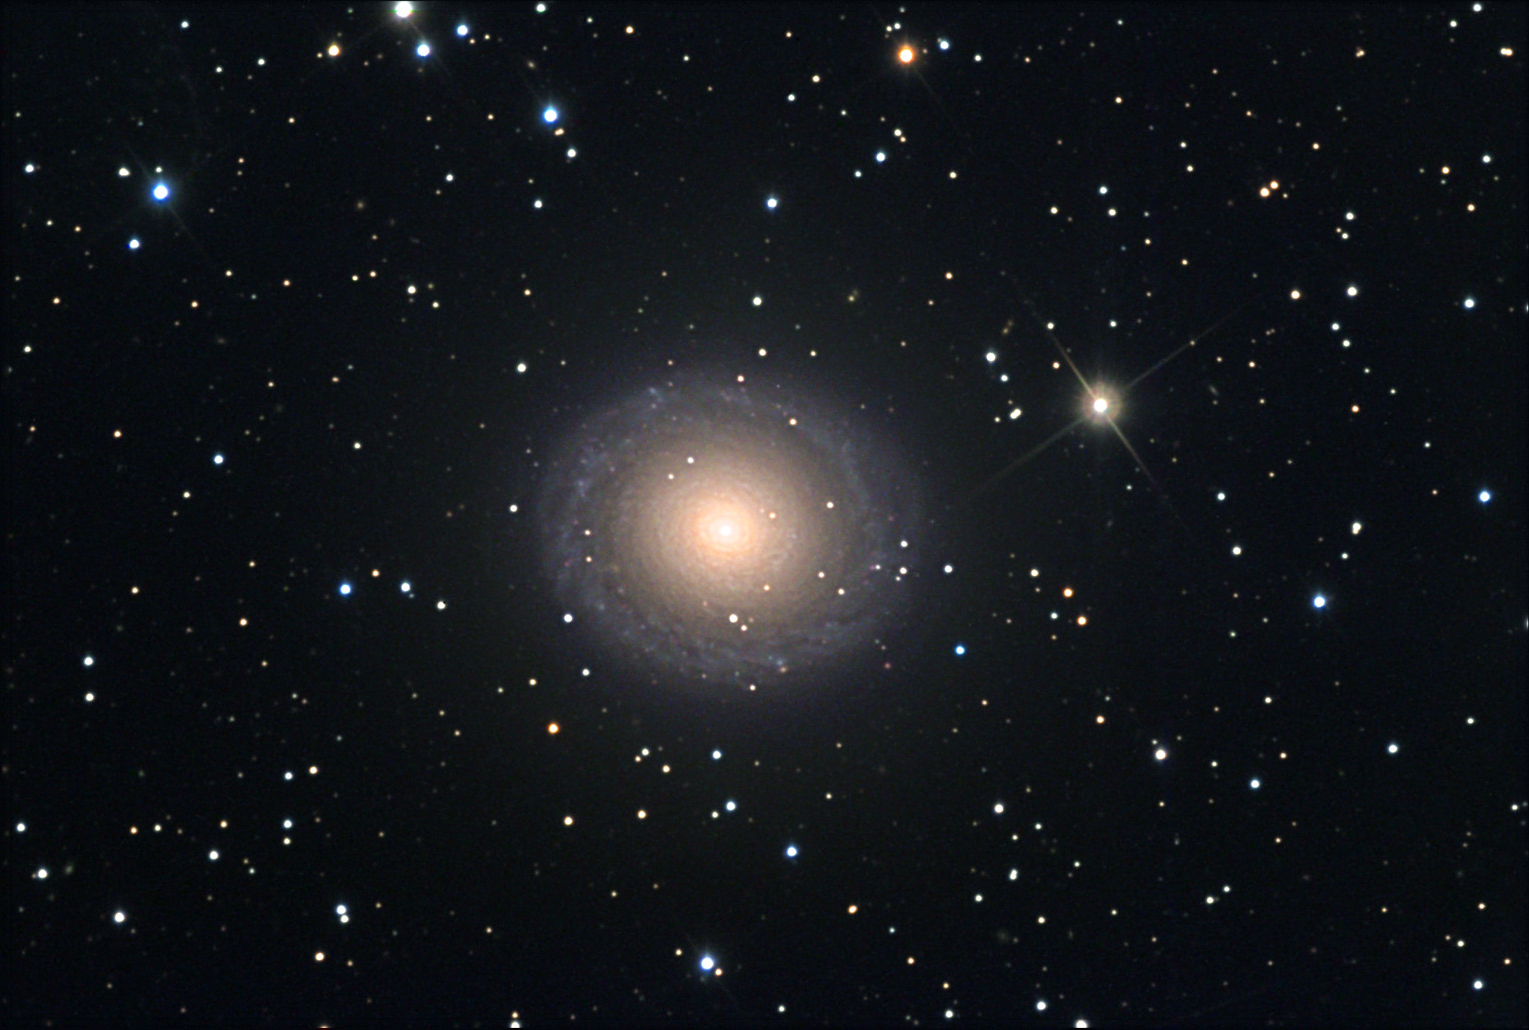

NGC 7217

This galaxy has very tight spiral "structure." However, no one feature extends long enough to be a spiral arm. This galaxy sports a curious ring of dust (dark circle) that surrounds the nucleus. It is estimated that this galaxy is around 41 million light years away. Note the very subtle difference in color between the inner yellowish region is outer bluish arms. This galaxy is not unlike NGC 488 and NGC 2841.

This image was taken as part of Advanced Observing Program (AOP) program at Kitt Peak Visitor Center during 2014.

Credit: KPNO/NOIRLab/NSF/AURA/Adam Block